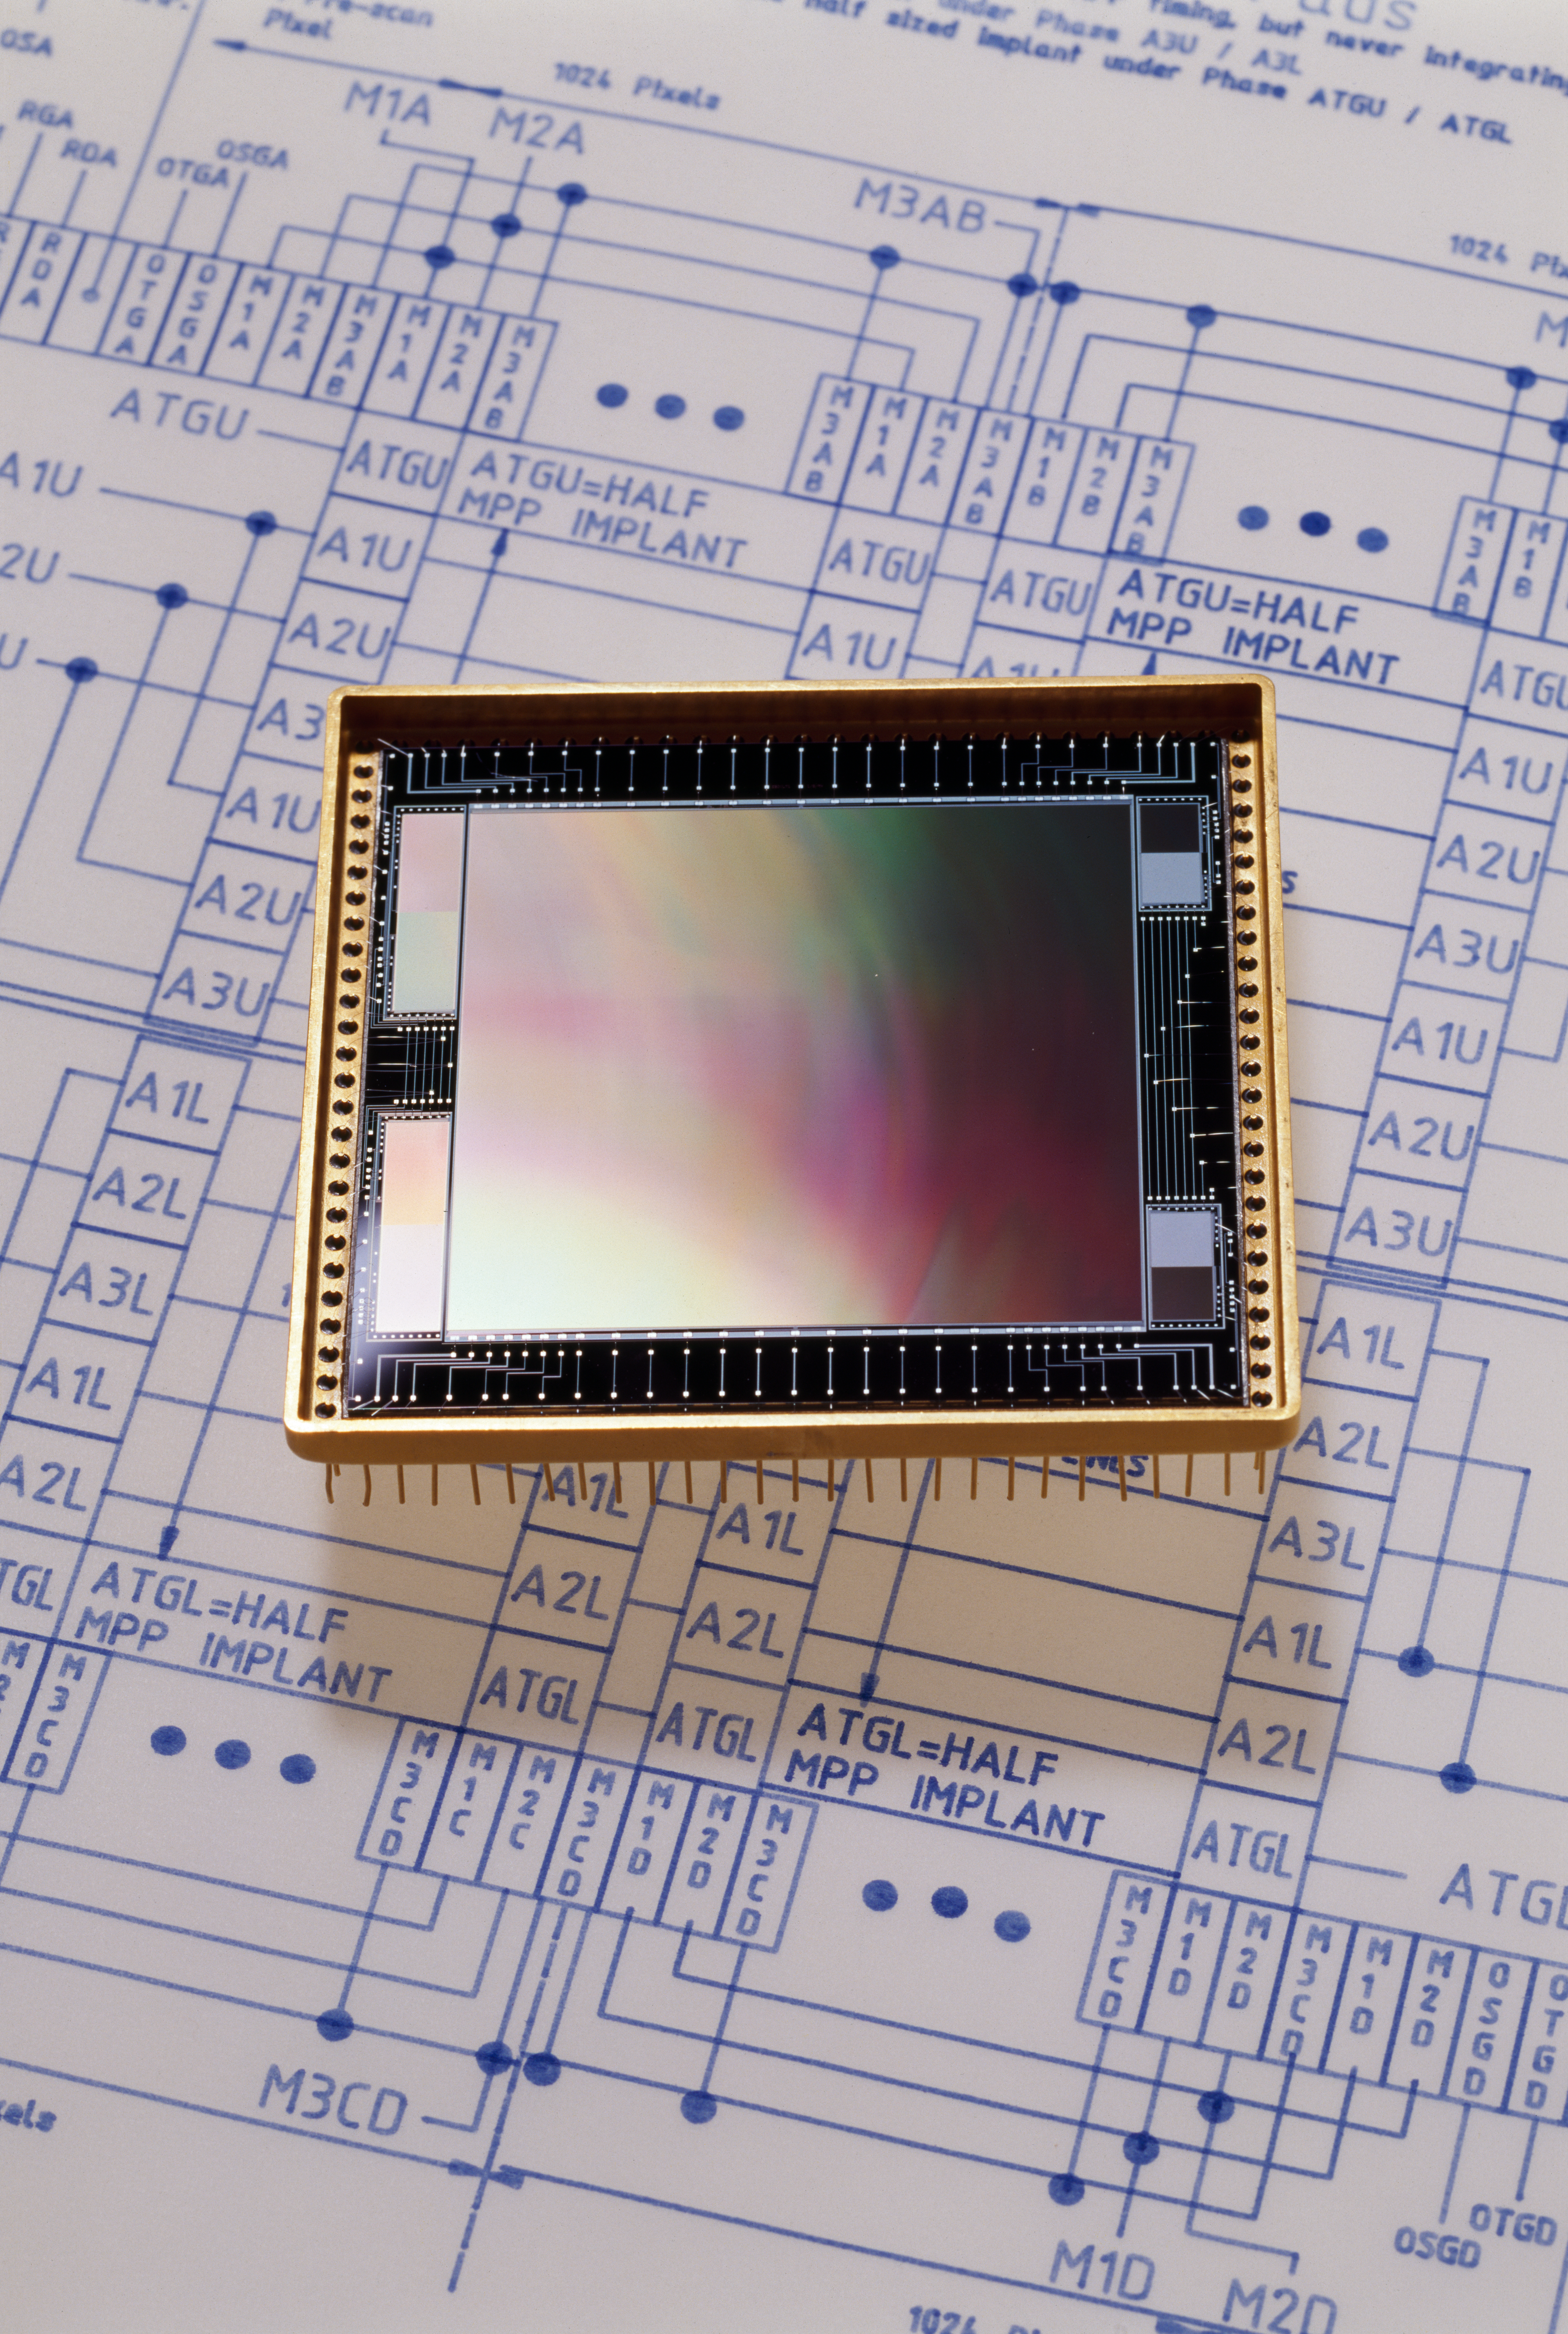

CCD

An illustrative photo of a state-of-the-art CCD in 1994.

Credit: ESO/H.H.Heyer